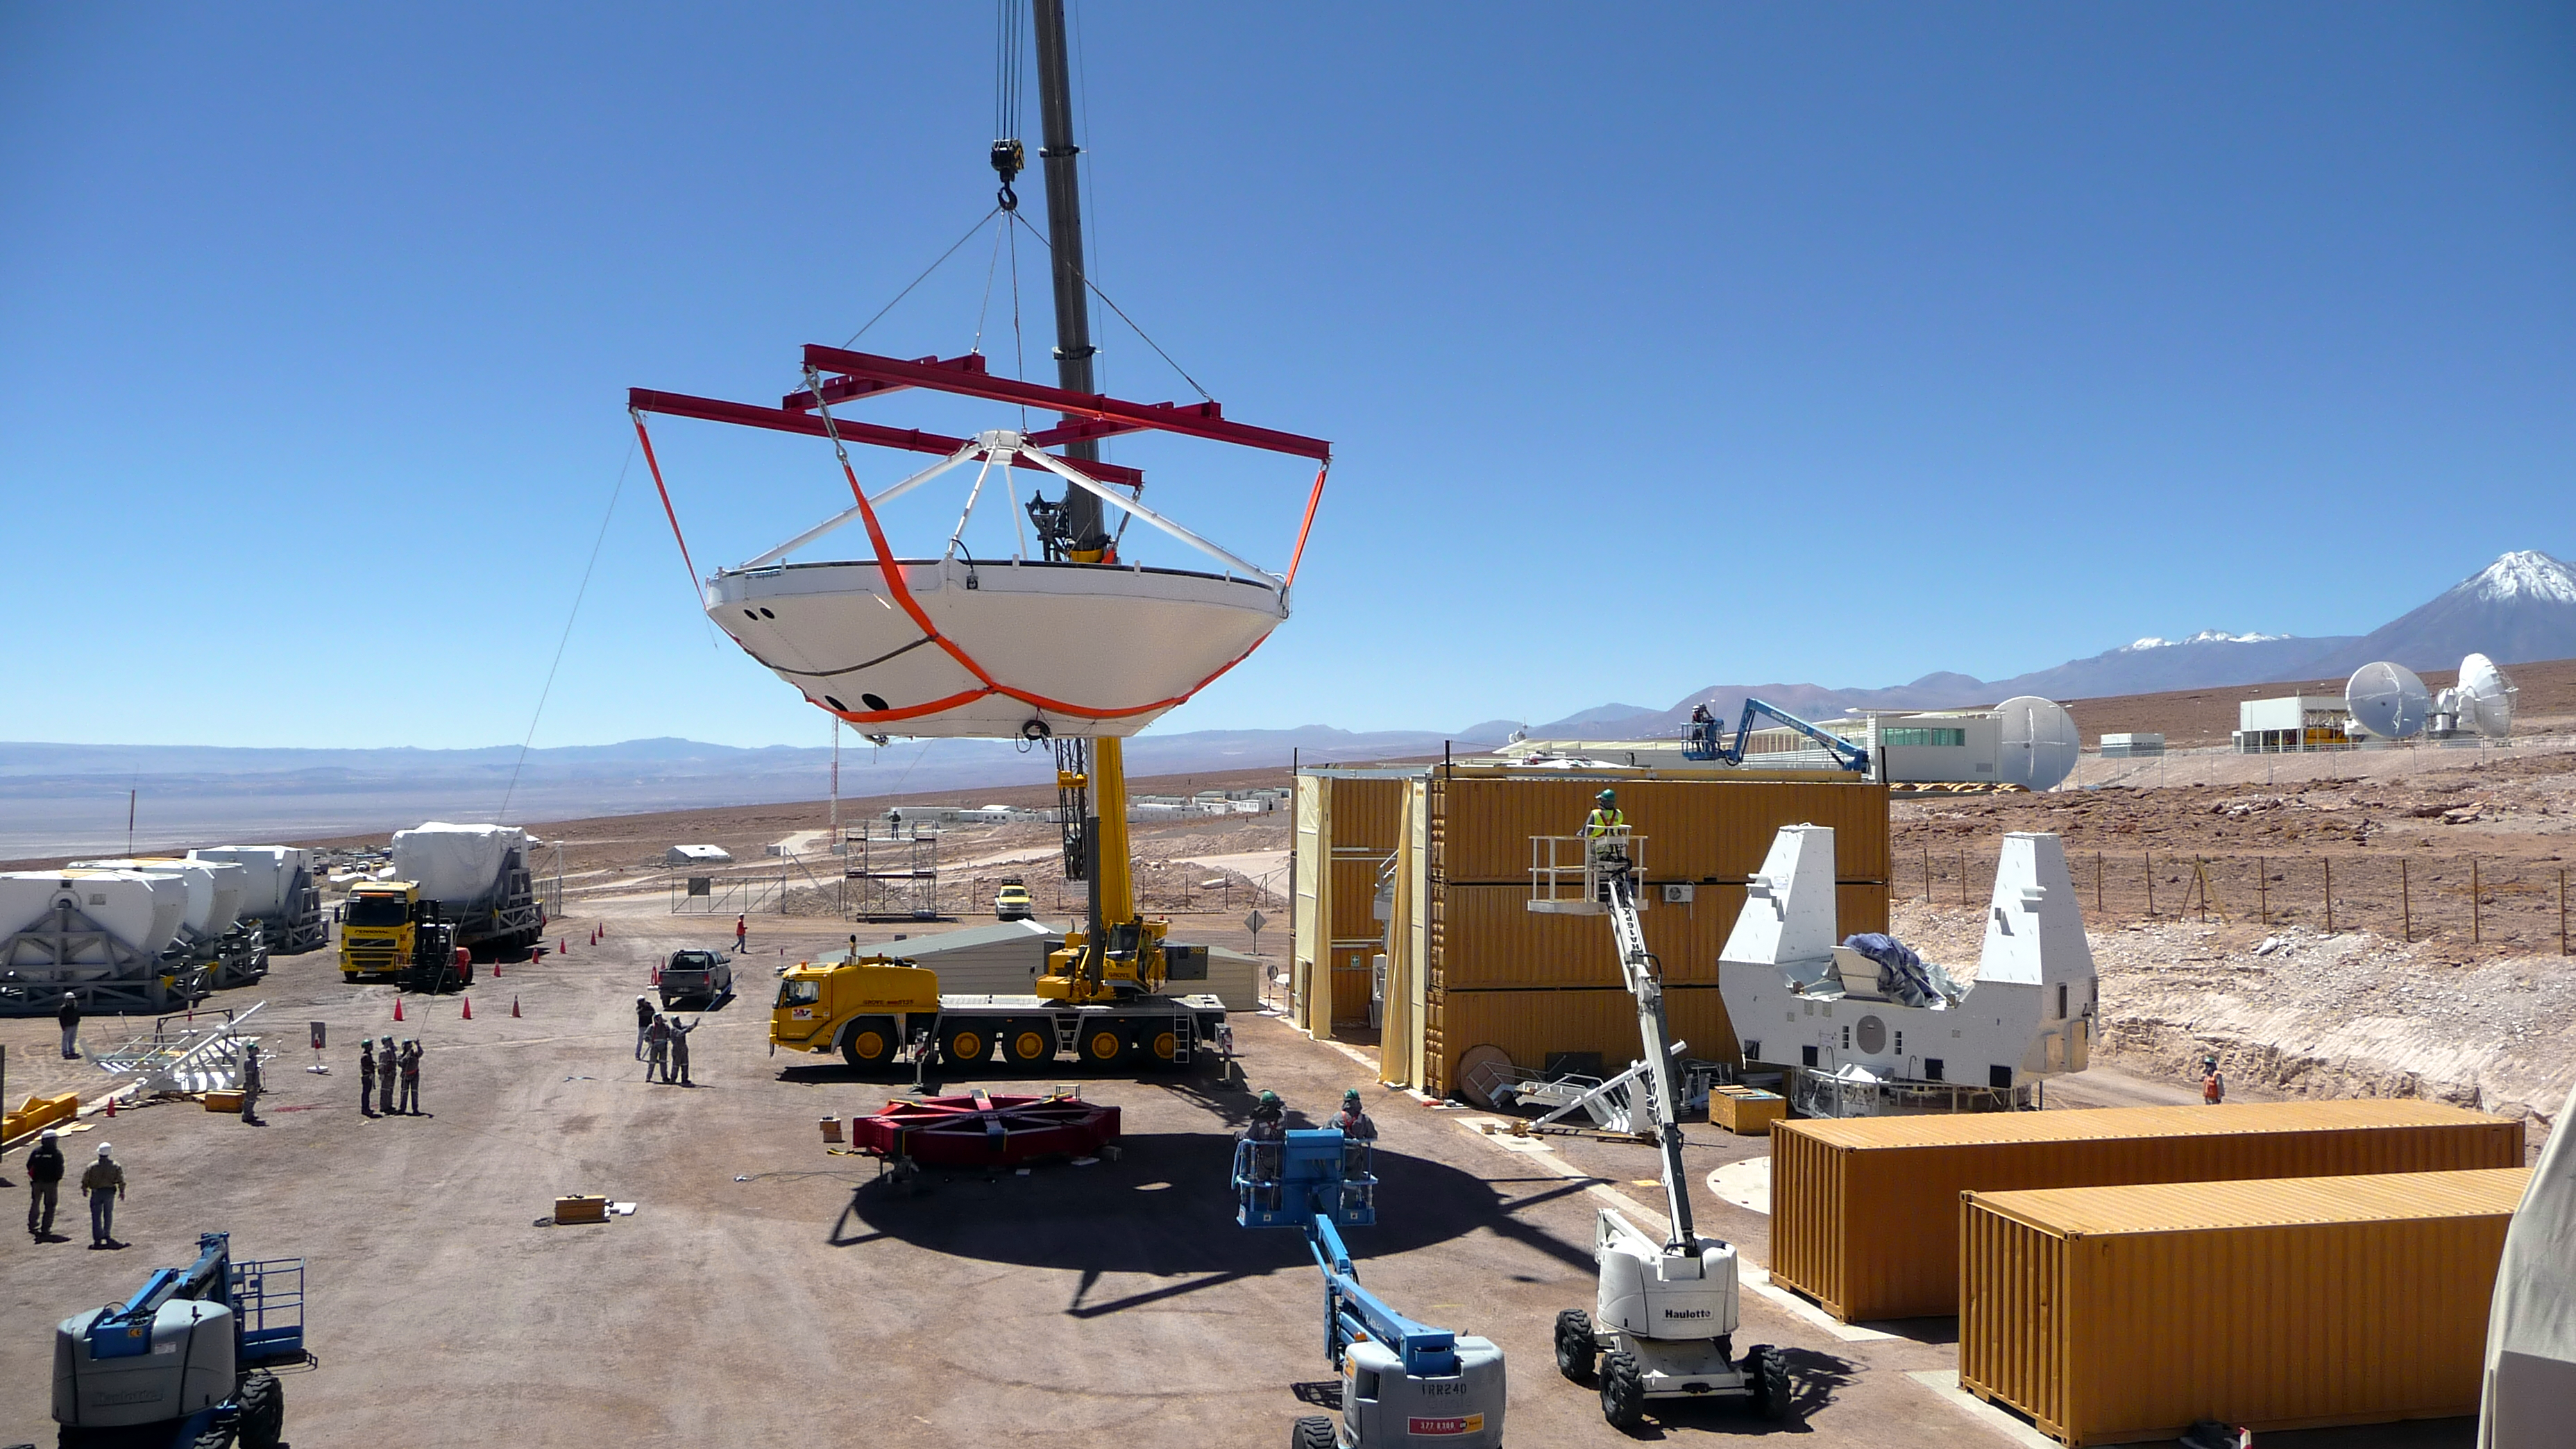

Assembly of first European ALMA antenna

Image of the assembly of the first European antenna for the Atacama Large Millimeter/submillimeter Array (ALMA). ALMA, the largest ground-based astronomy project in existence, will ultimately be comprised of a giant array of 12-m submillimetre quality antennas, with baselines of several kilometres. An additional, compact array of 7-m and 12-m antennas will complement the main array. ALMA will be based on the Chajnantor plain of the Chilean Andes, 5000 m above sea level. Construction on ALMA started in 2003 and will be completed in 2012. The ALMA project is an international collaboration between Europe, East Asia and North America in cooperation with the Republic of Chile.

Credit: ALMA (ESO/NAOJ/NRAO)/S. Rossi (ESO)